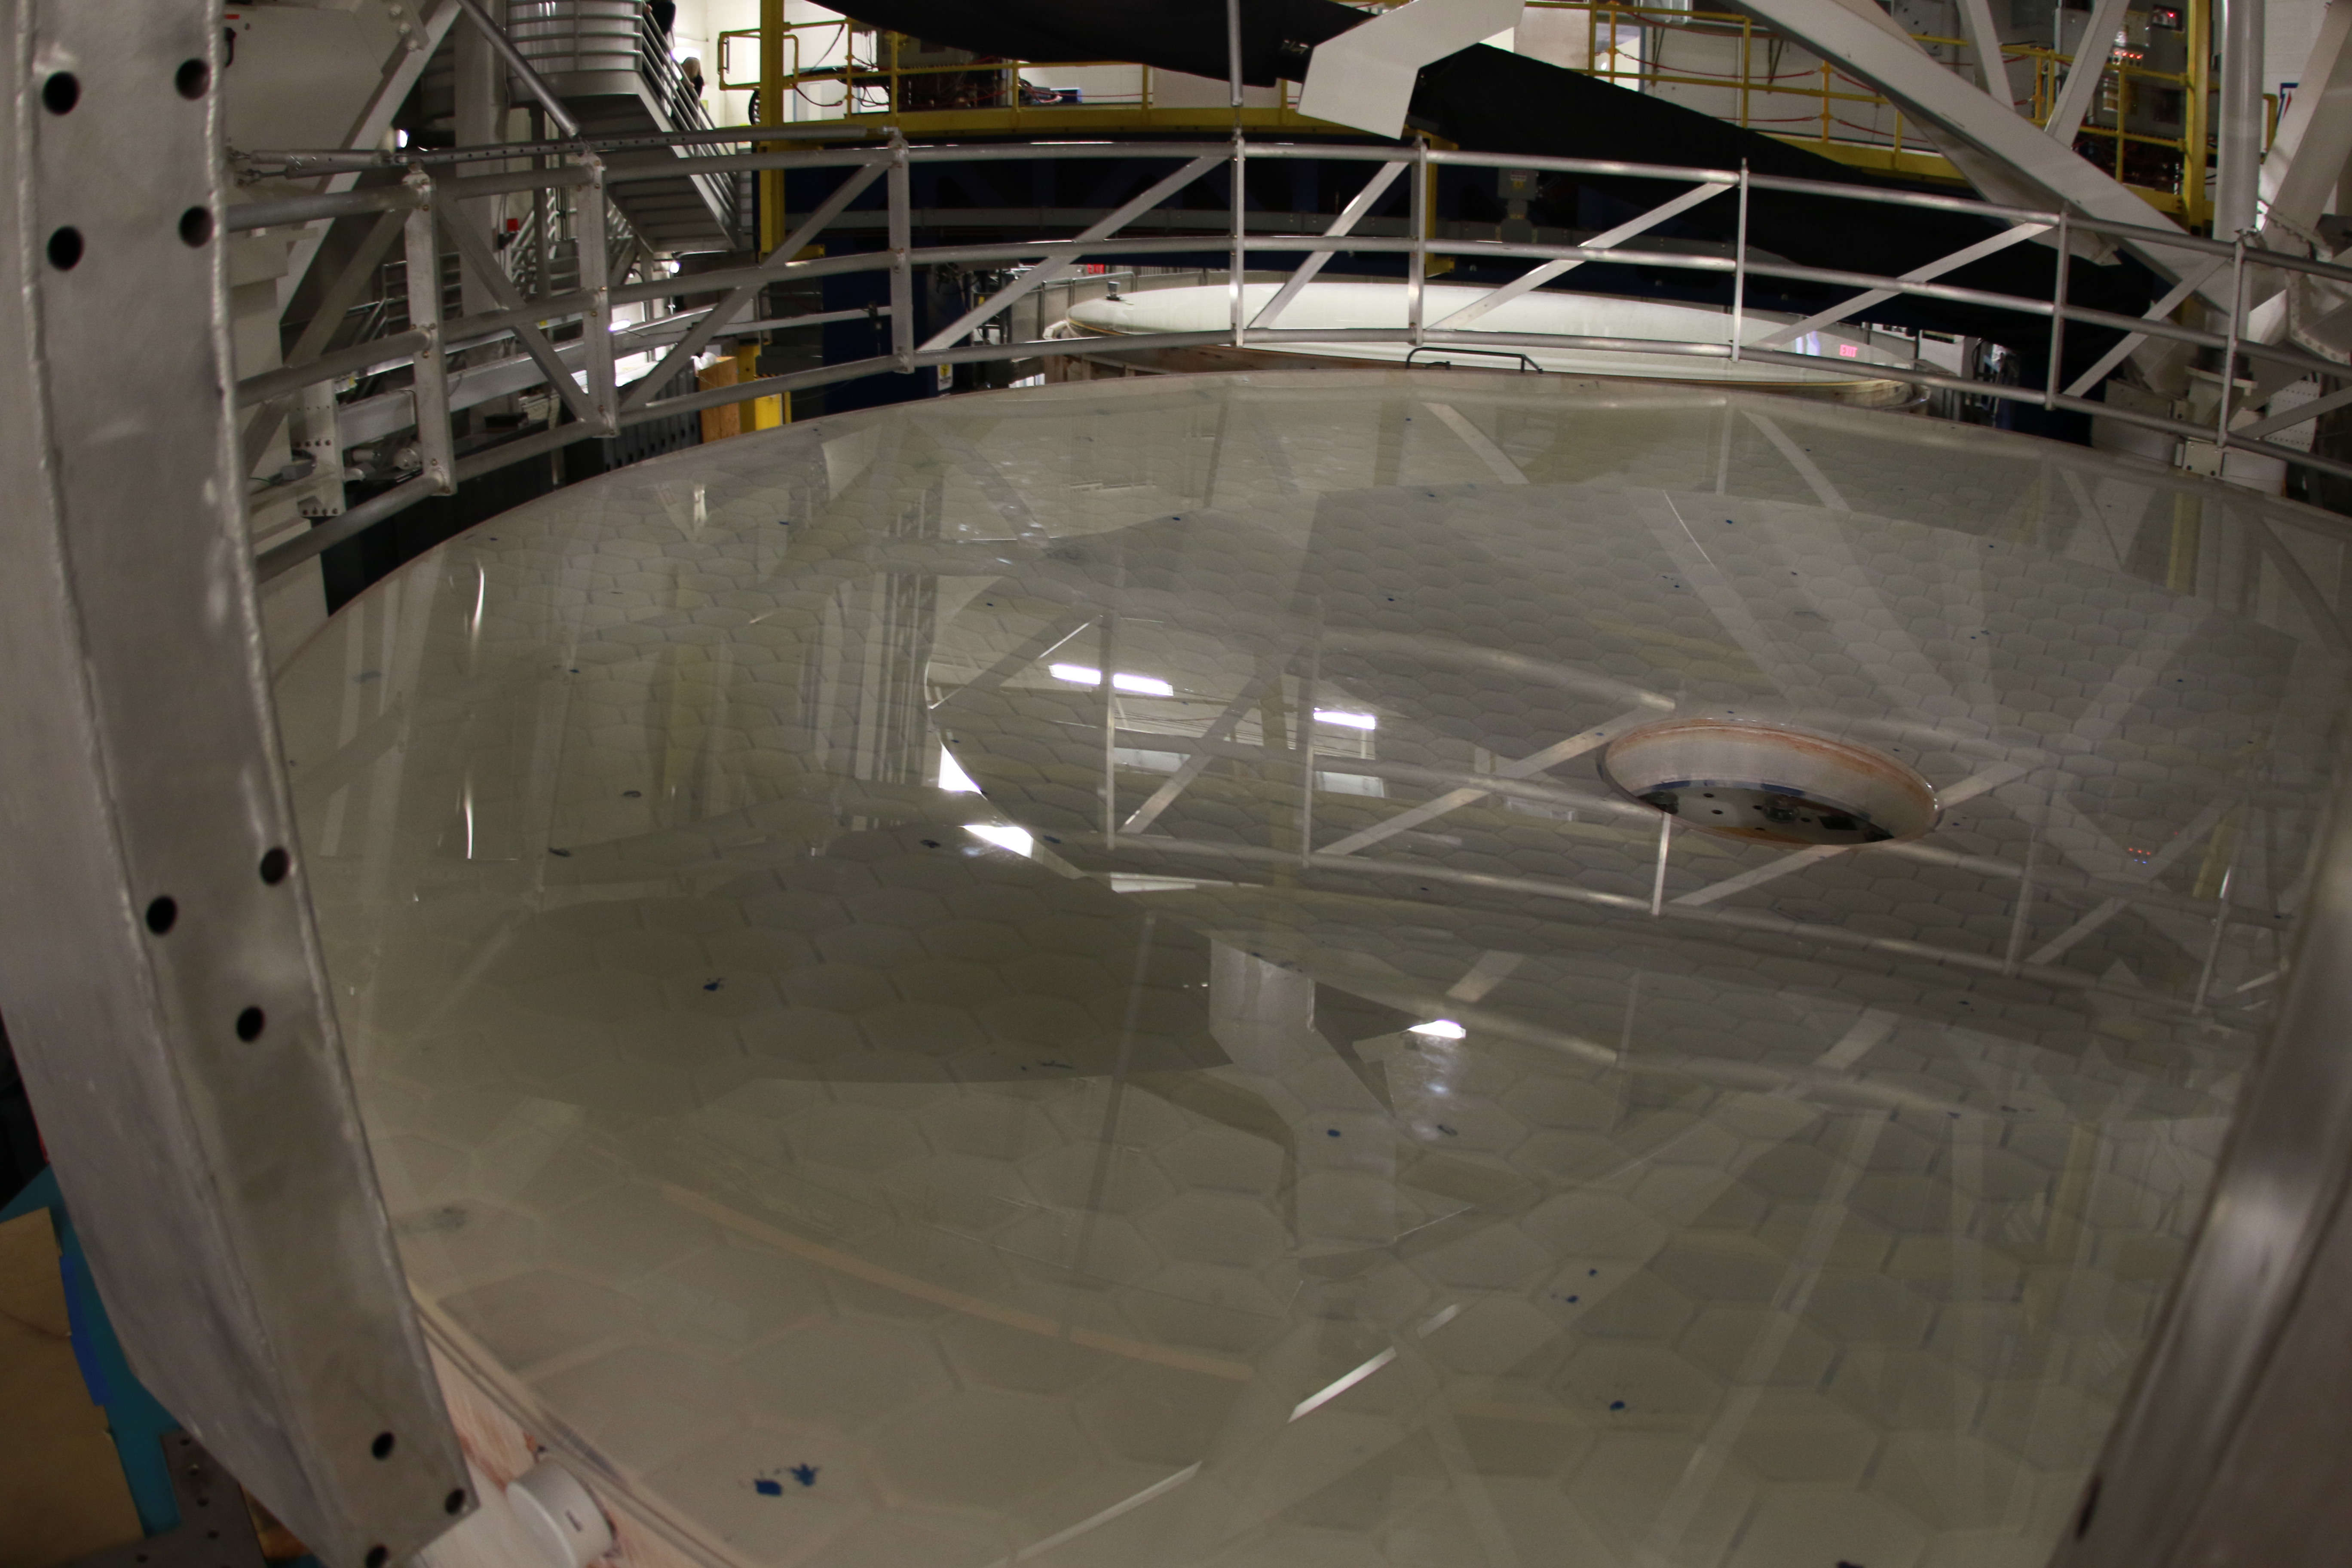

M1M3 Optical Testing

The LSST Primary/Tertiary Mirror (M1M3) is currently in the Richard F Caris Mirror Lab at the University of Arizona for optical testing. In January, the M1M3 on its support system was positioned at the bottom of the lab’s interferometry tower in anticipation of two test campaigns. The first, which has just concluded, took place from January 14-25. The second campaign is scheduled for February 11-22. Read more at https://project.lsst.org/optical-optimization

Credit: Rubin Observatory/NSF/AURA